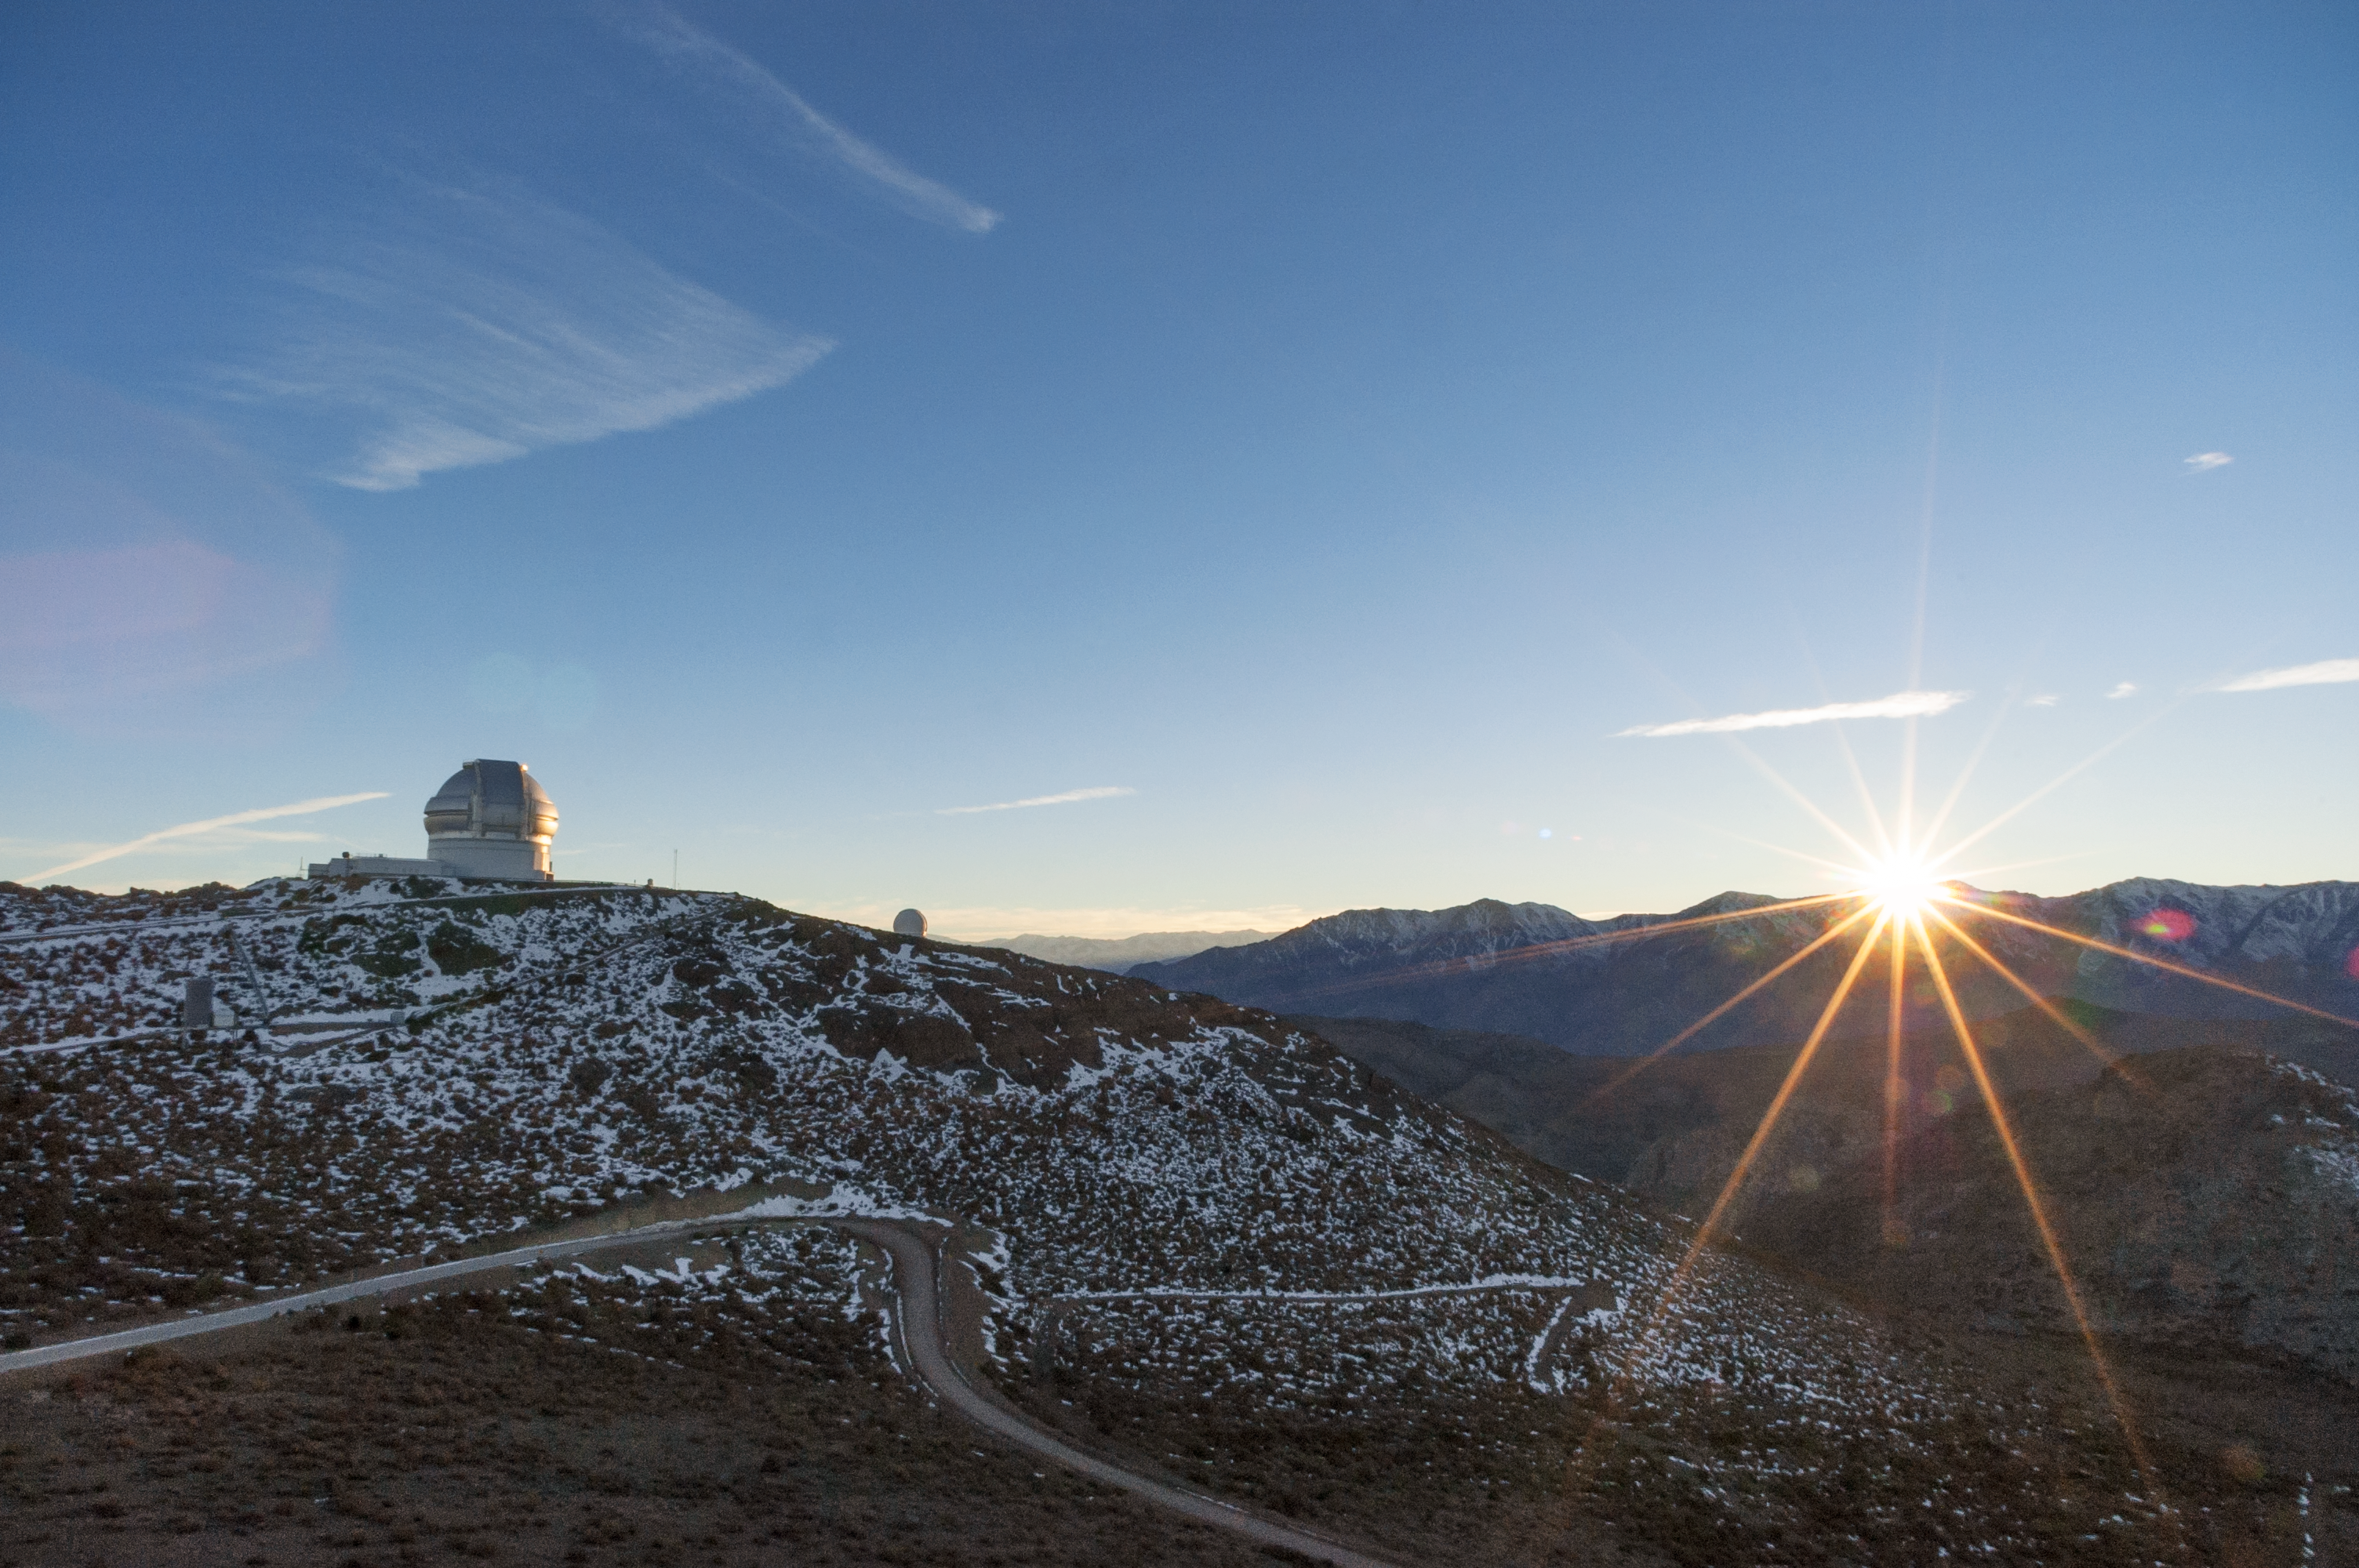

Gemini South at Cerro Pachón

Gemini South at Cerro Pachón, Chile.

Credit: International Gemini Observatory/NOIRLab/NSF/AURA/M. Paredes